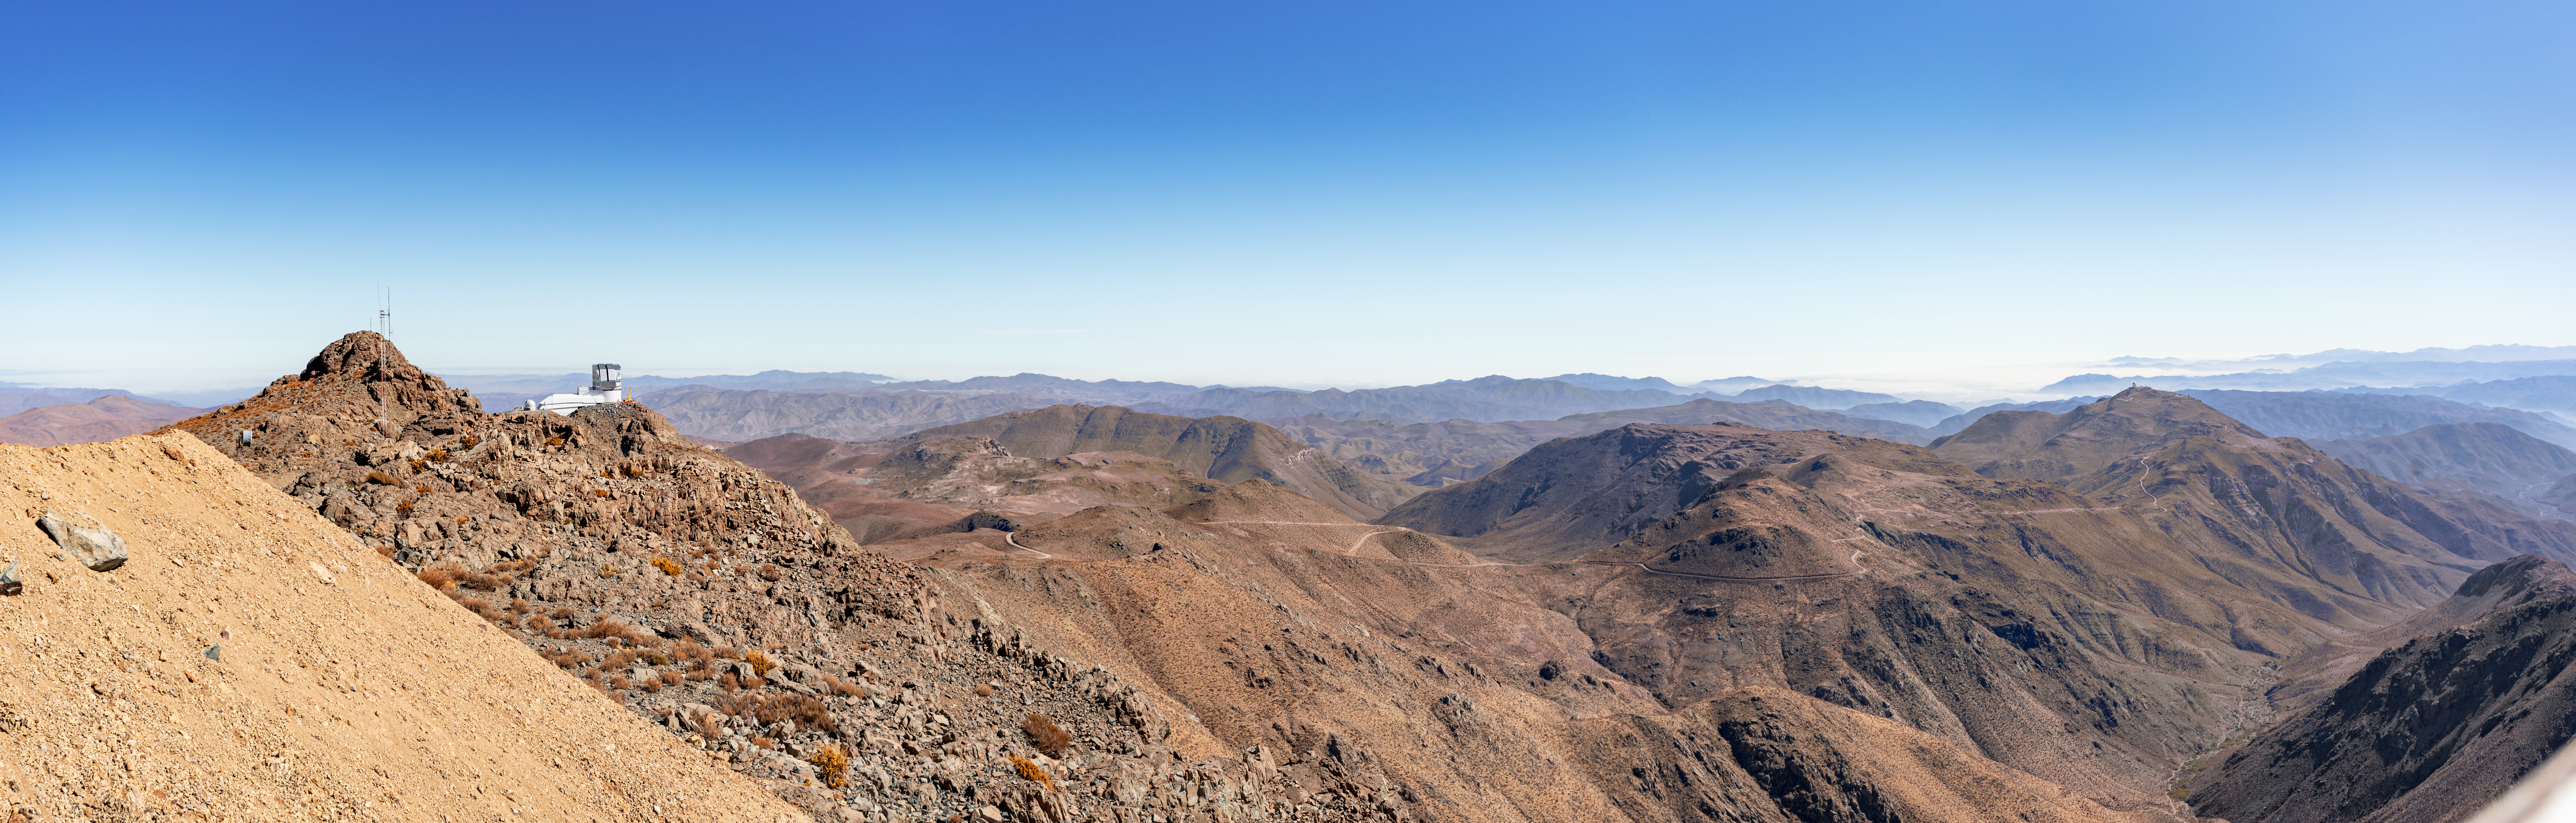

Rubin Observatory & Andes

The Vera C. Rubin Observatory is shown from far away in this wide-angle shot showing the observatory, Cerro Pachón and the surrounding Andes mountains in Chile.

Credit: NOIRLab/AURA/NSF/D. Munizaga